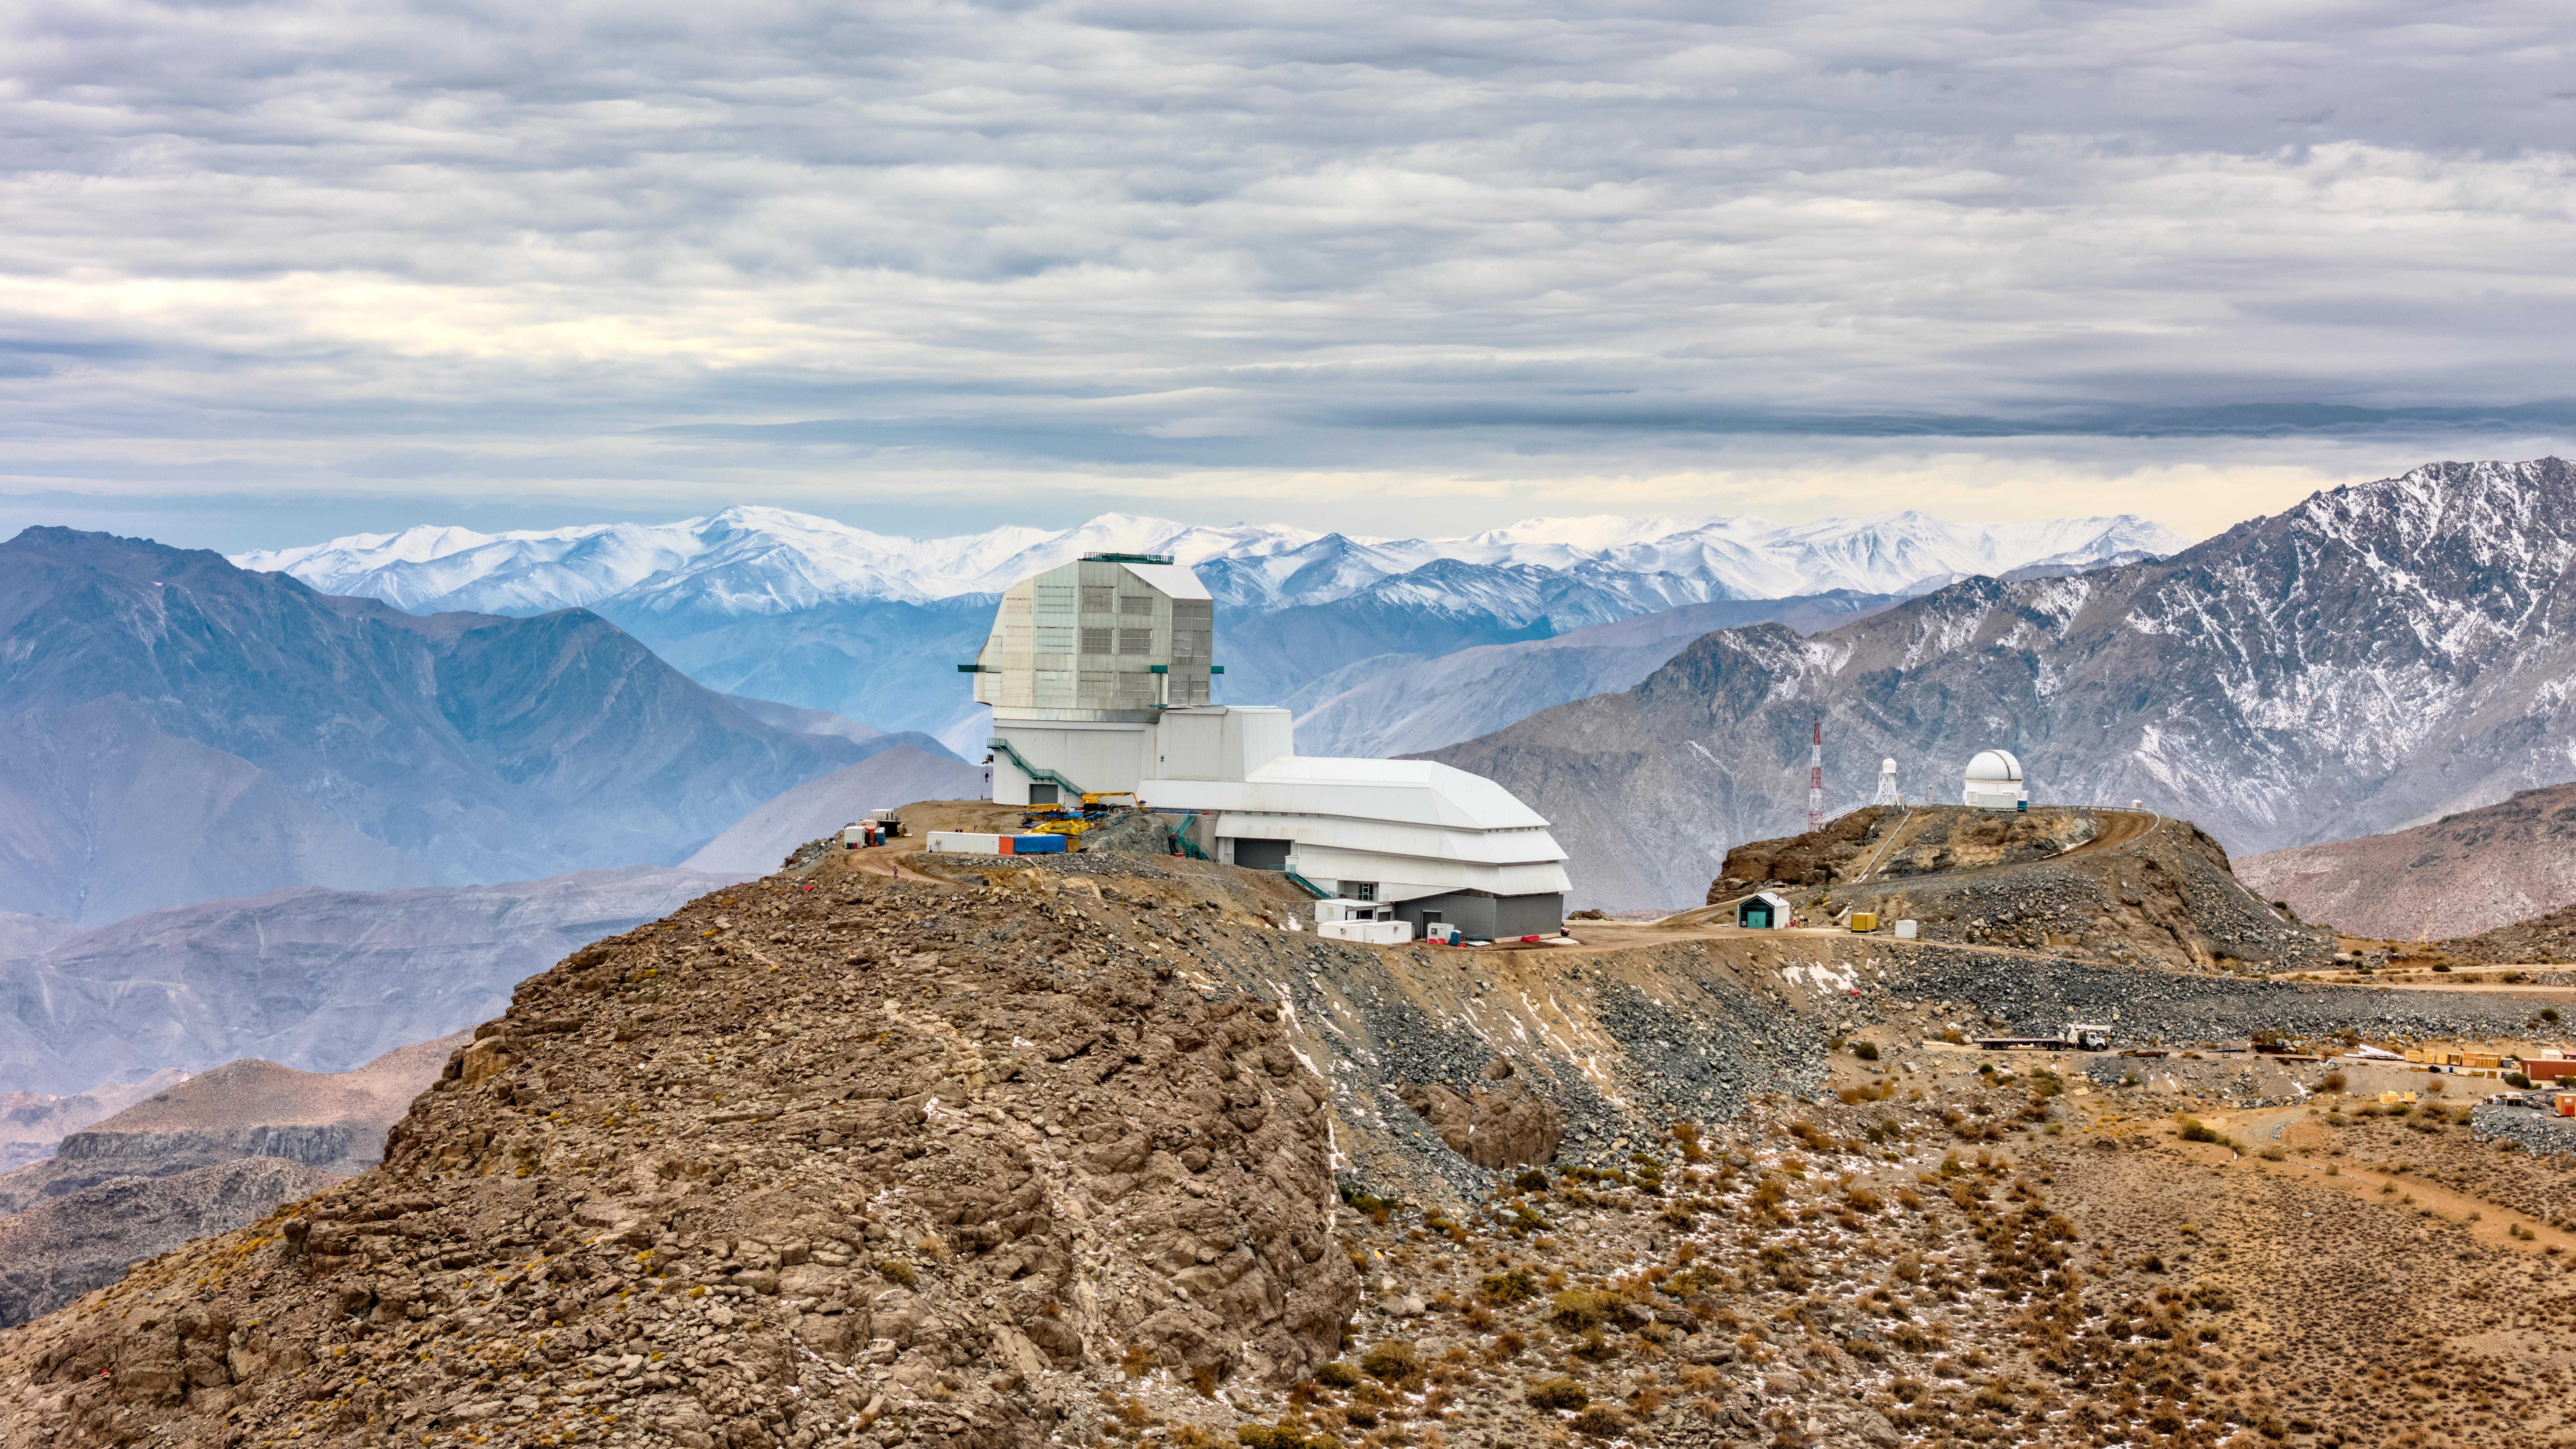

Vera C. Rubin Observatory

Vera C. Rubin Observatory under construction.

Credit: Olivier Bonin/SLAC National Accelerator Laboratory